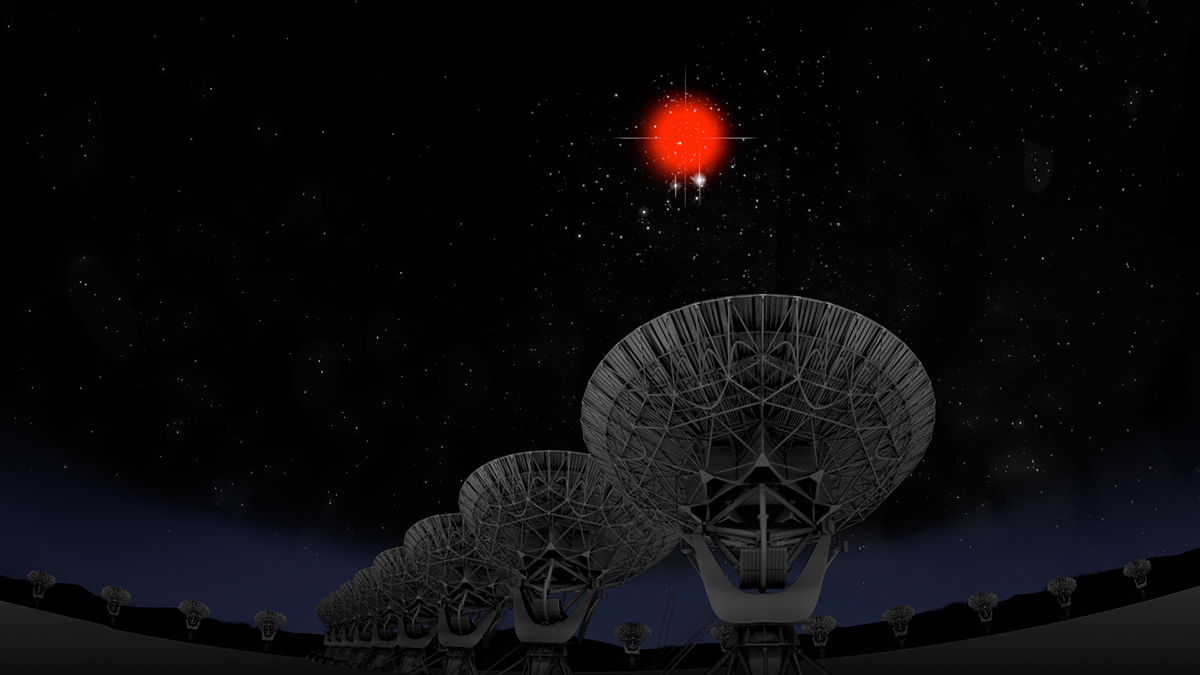

Fast Radio Burst tracked down by VLA

For the first time, astronomers pinpointed the location of a fast radio burst (FRB), which is a phenomena where a very strong burst of radio emission occurs. Each FRB lasts approximately 5 milliseconds (one second= 1,000 milliseconds)

Credit: Bill Saxton, NRAO/AUI/NSF; Hubble Legacy Archive, ESA, NASA